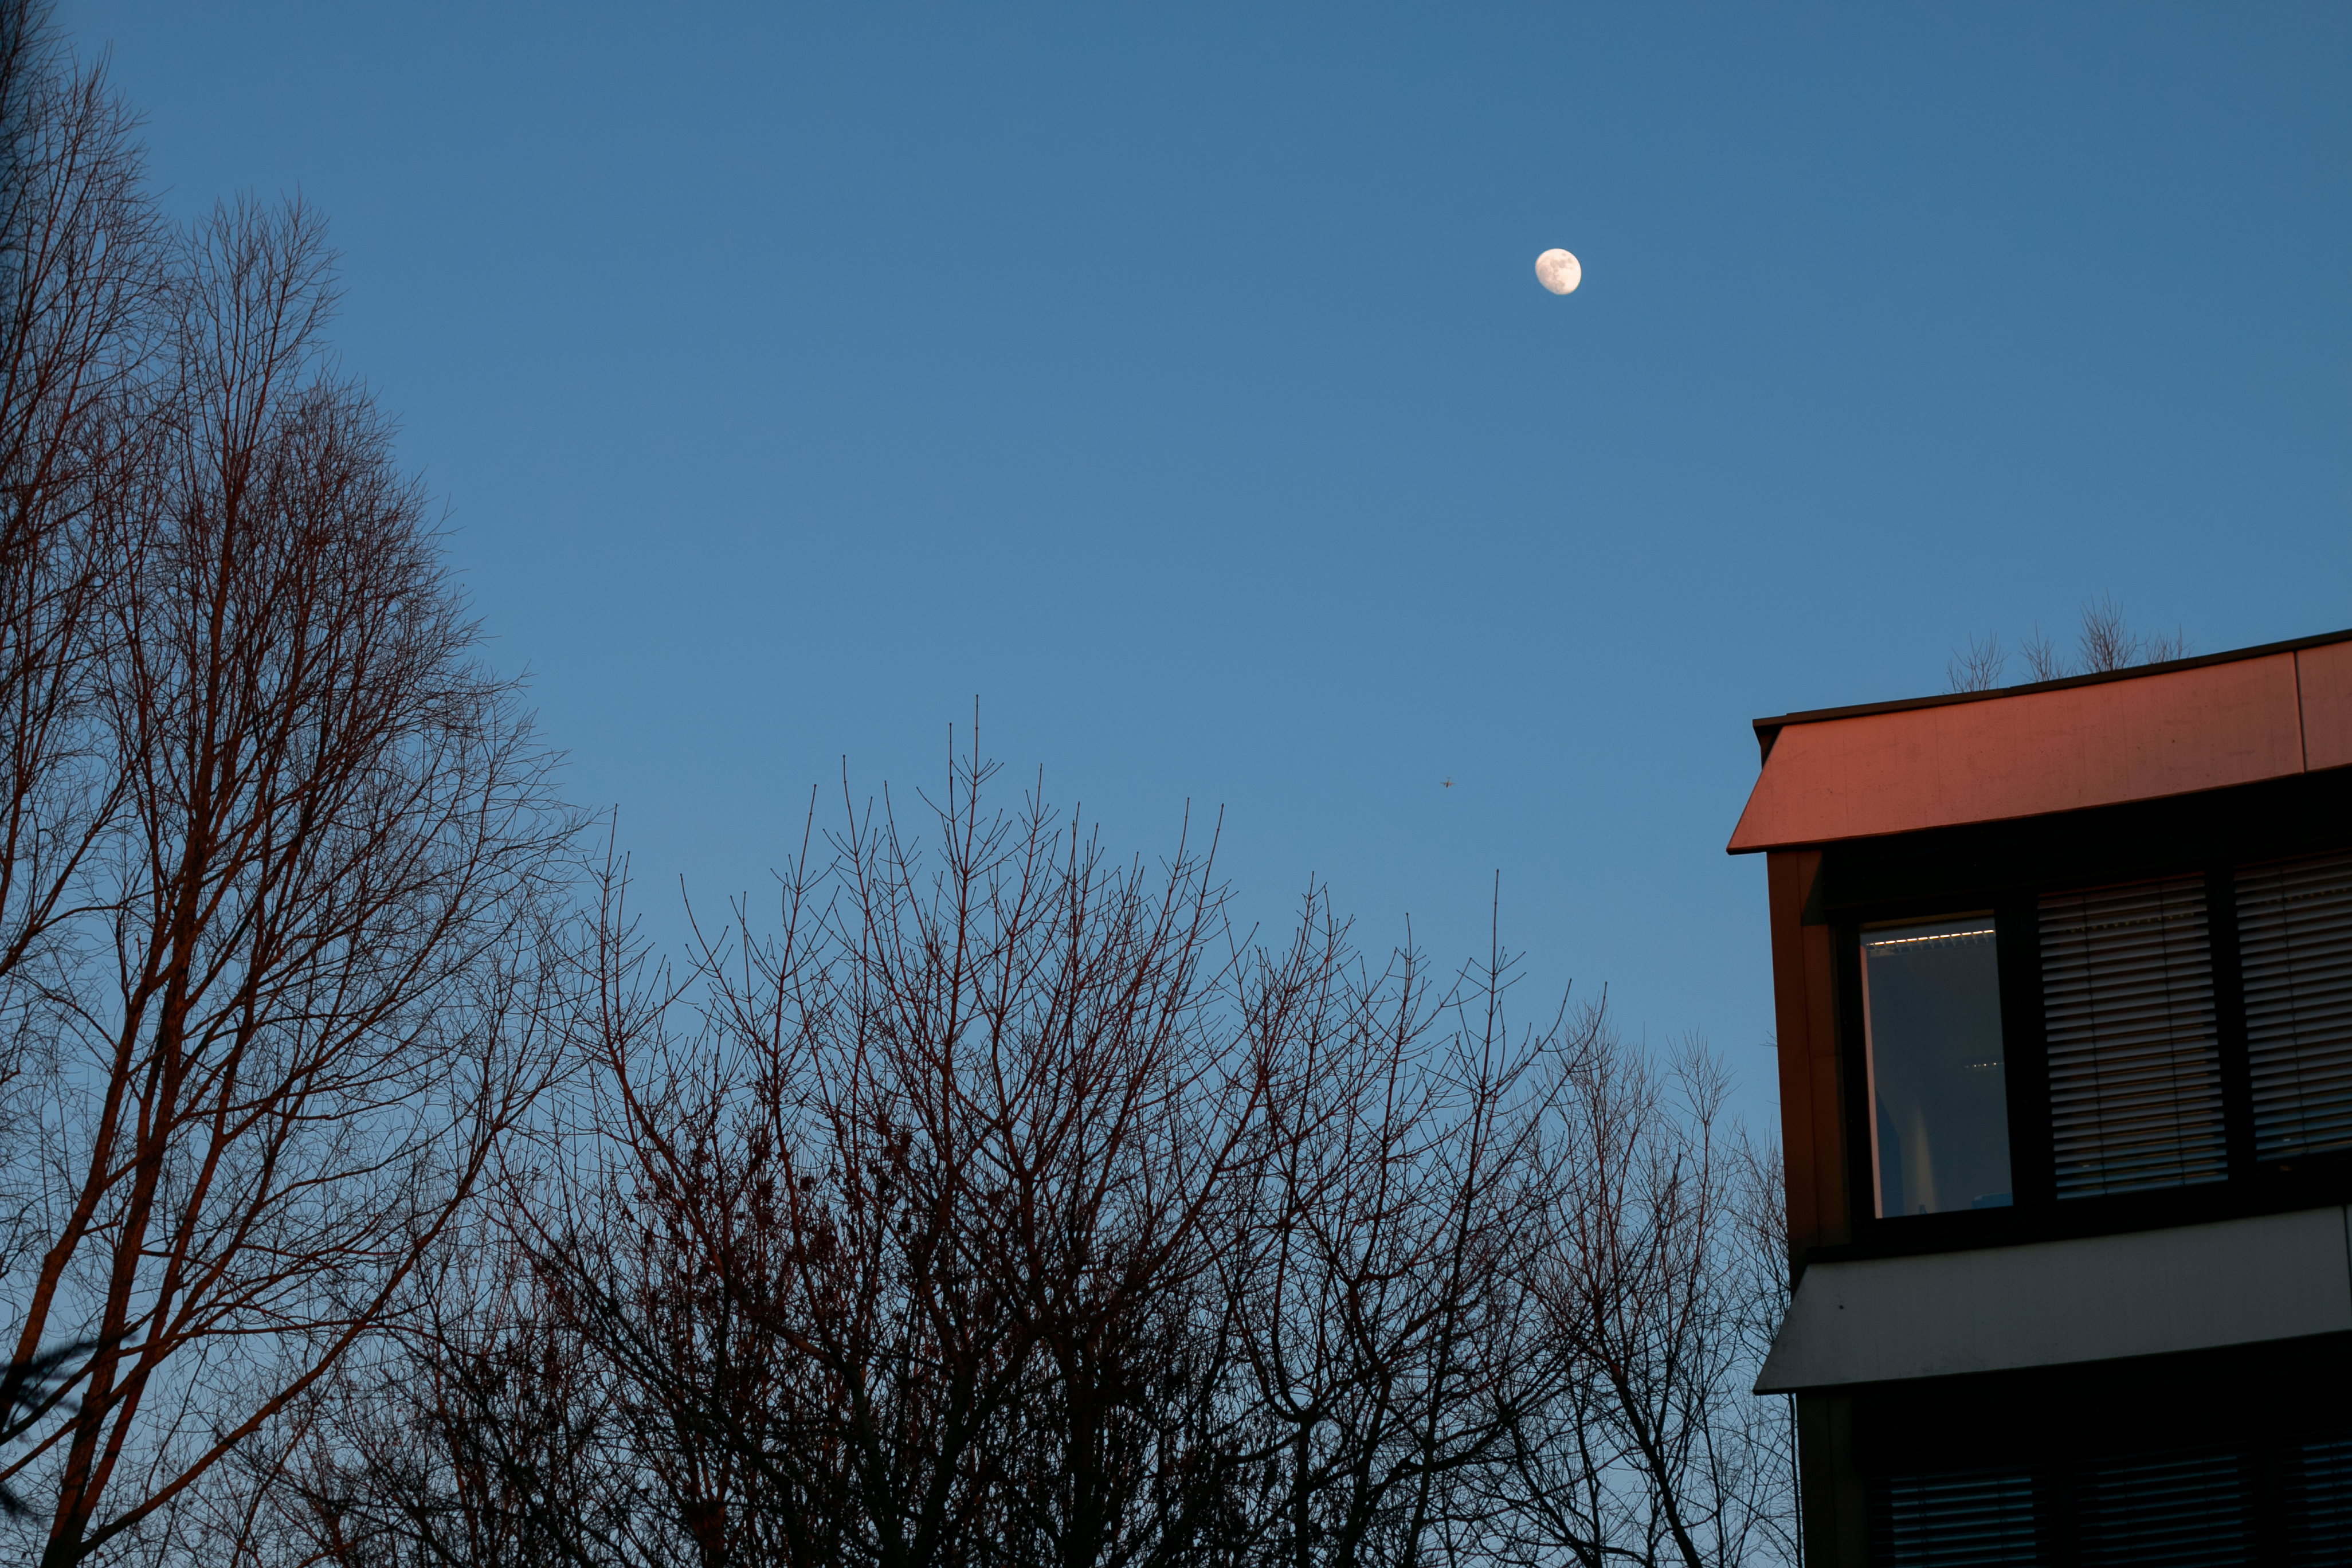

An insider's view from Garching HQ

This poetic image was snapped from the office of one of ESO's Photo Ambassadors, Heiko Sommer. The ESO headquarters are located in Garching, near Munich in southern Germany. Although it is a long way away from the stunning skies over the ESO telescopes in Chile, there is still plenty of local beauty and clear nights under the Bavarian skies.

Credit: H. Sommer/ESO